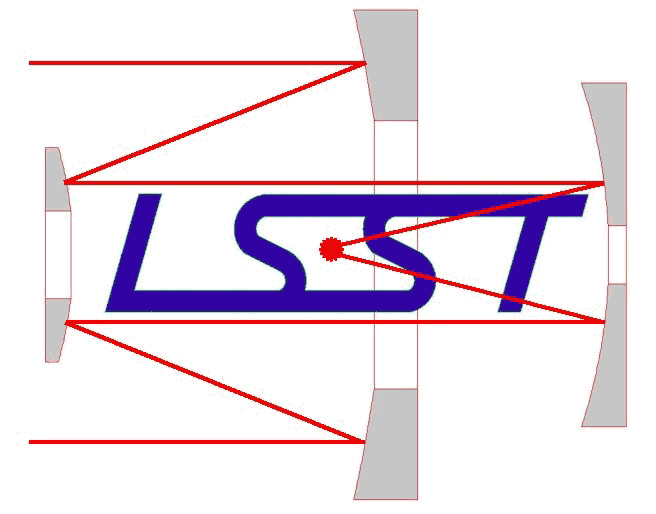

New Corporation Organized to Develop Ambitious Survey Telescope

The LSST Corporation Logo.

Credit: NOIRLab